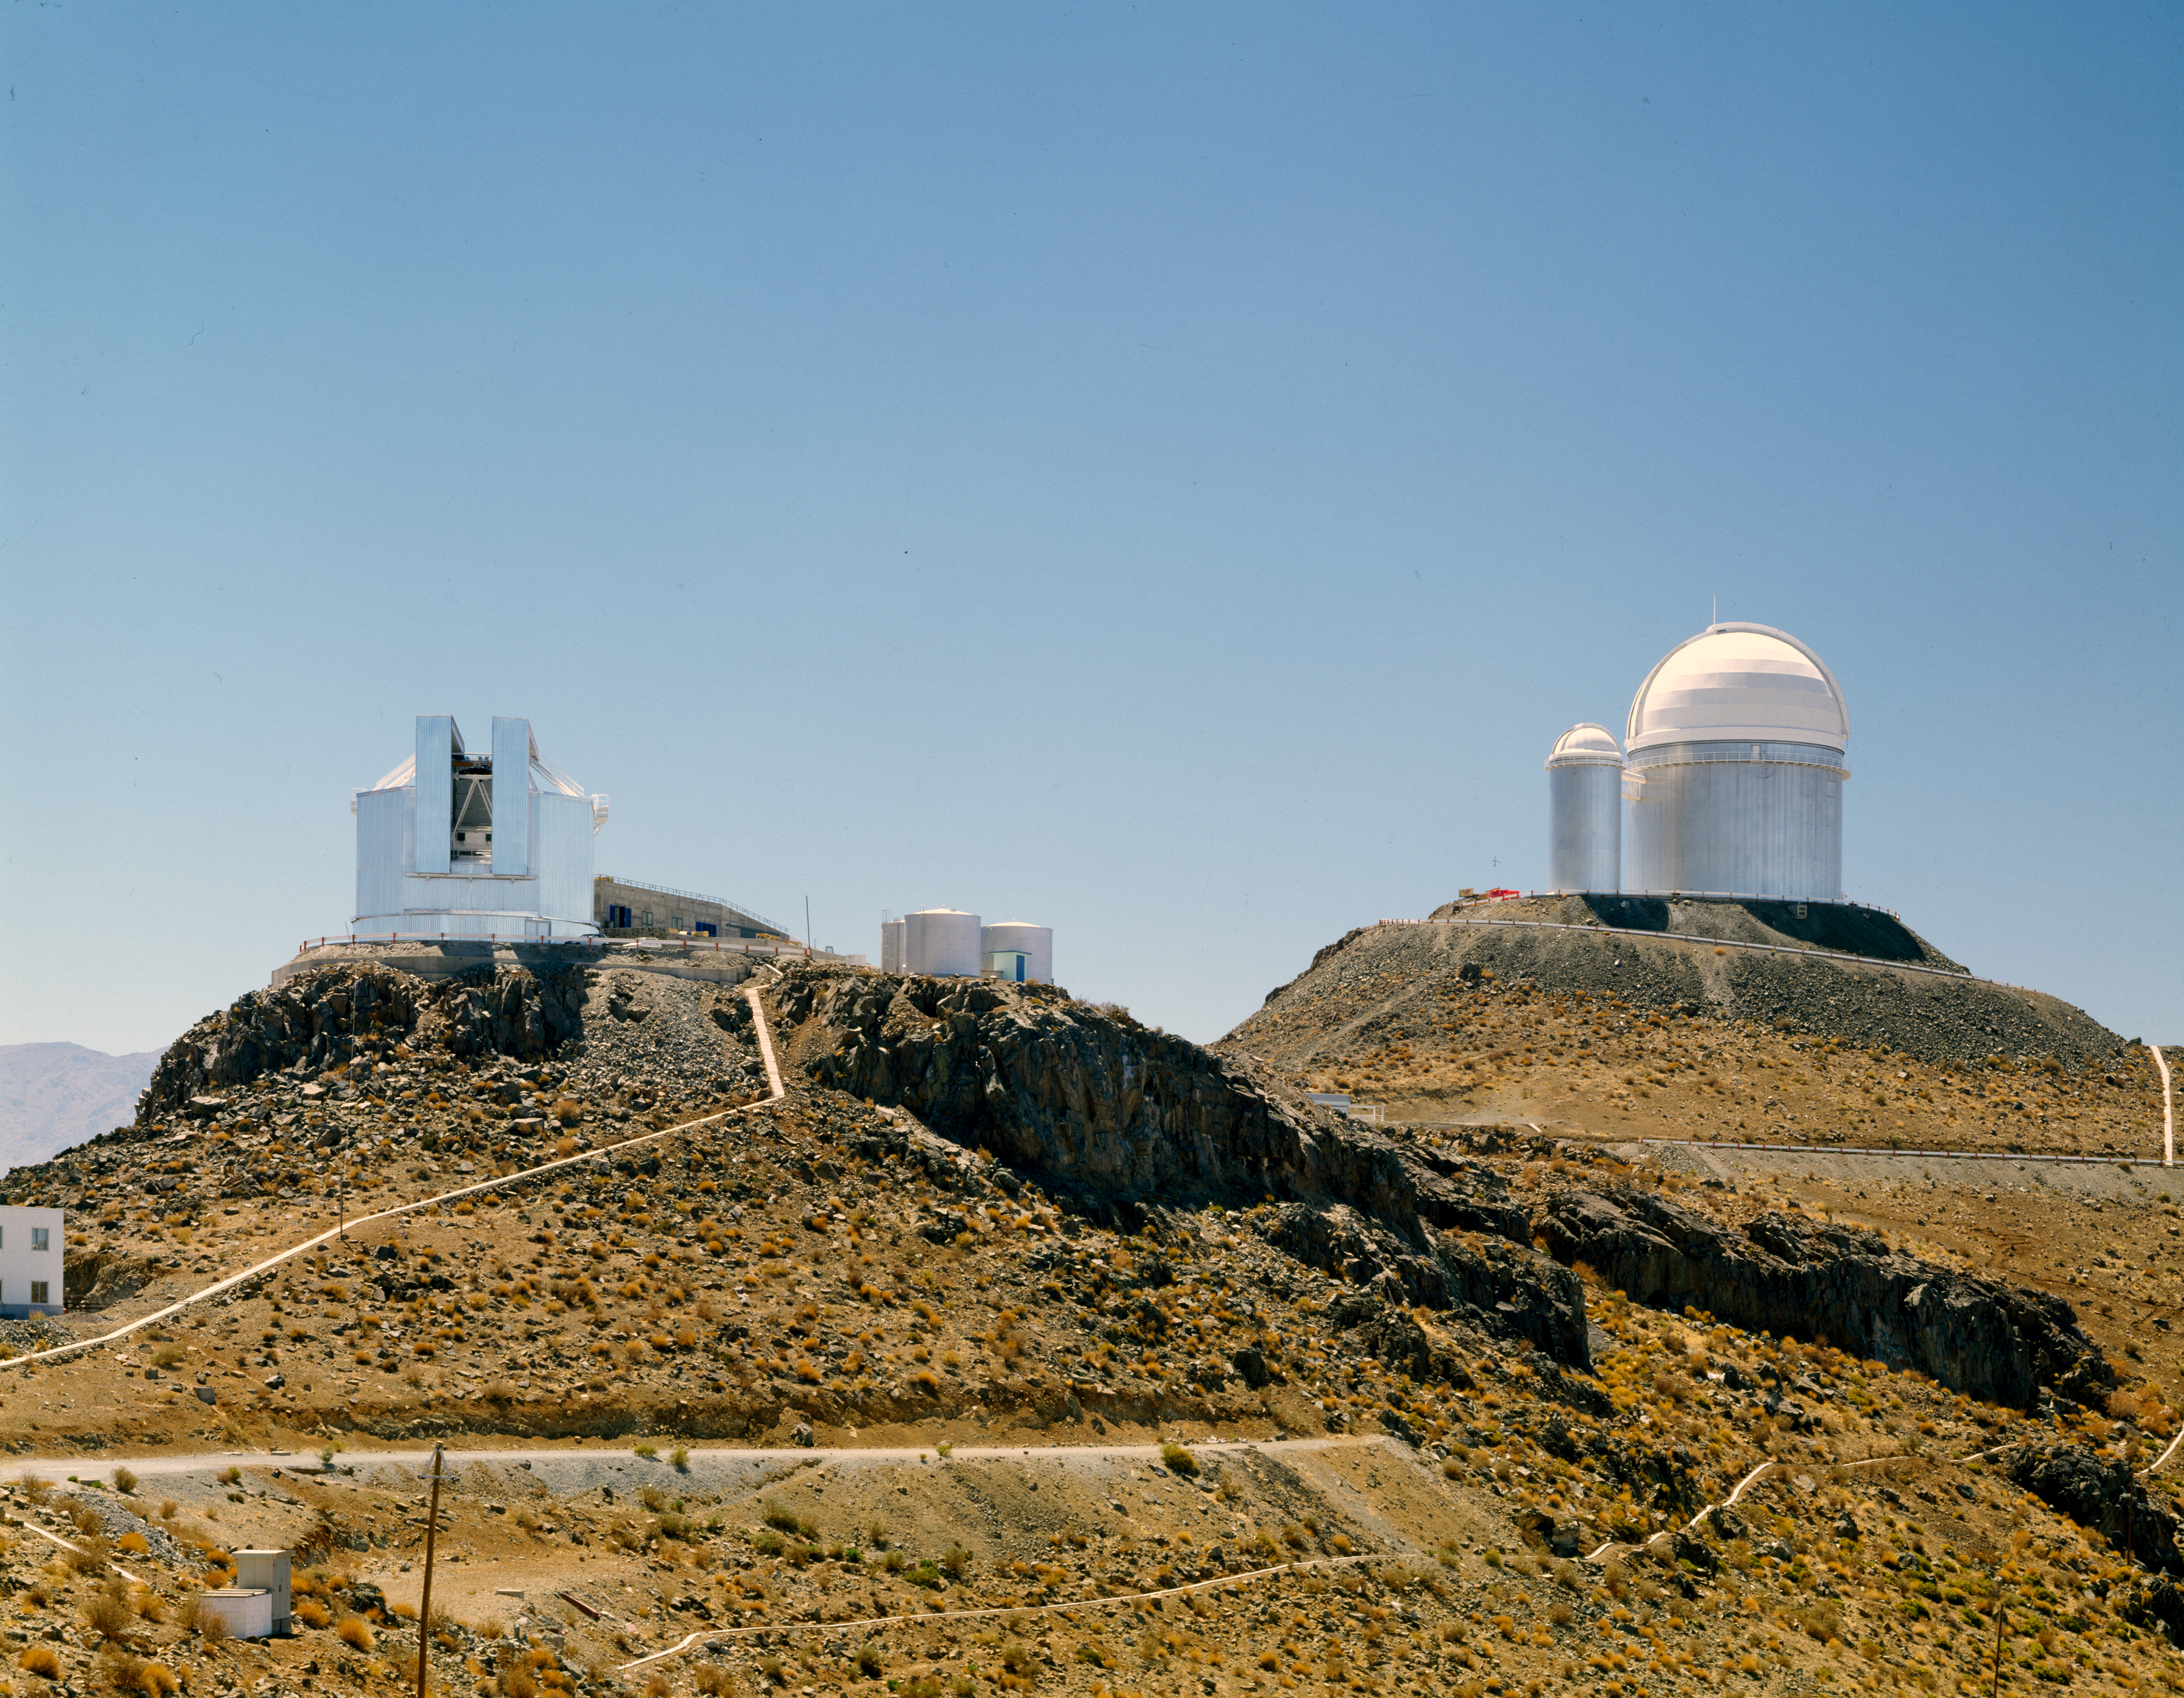

NTT and ESO 3.6-metre telescopes

Showing two generations, two concepts, of telescope design. The NTT telescope on the left and the 3.6 m telescope on the right. Image taken in 1990.

Credit: ESO/C.Madsen